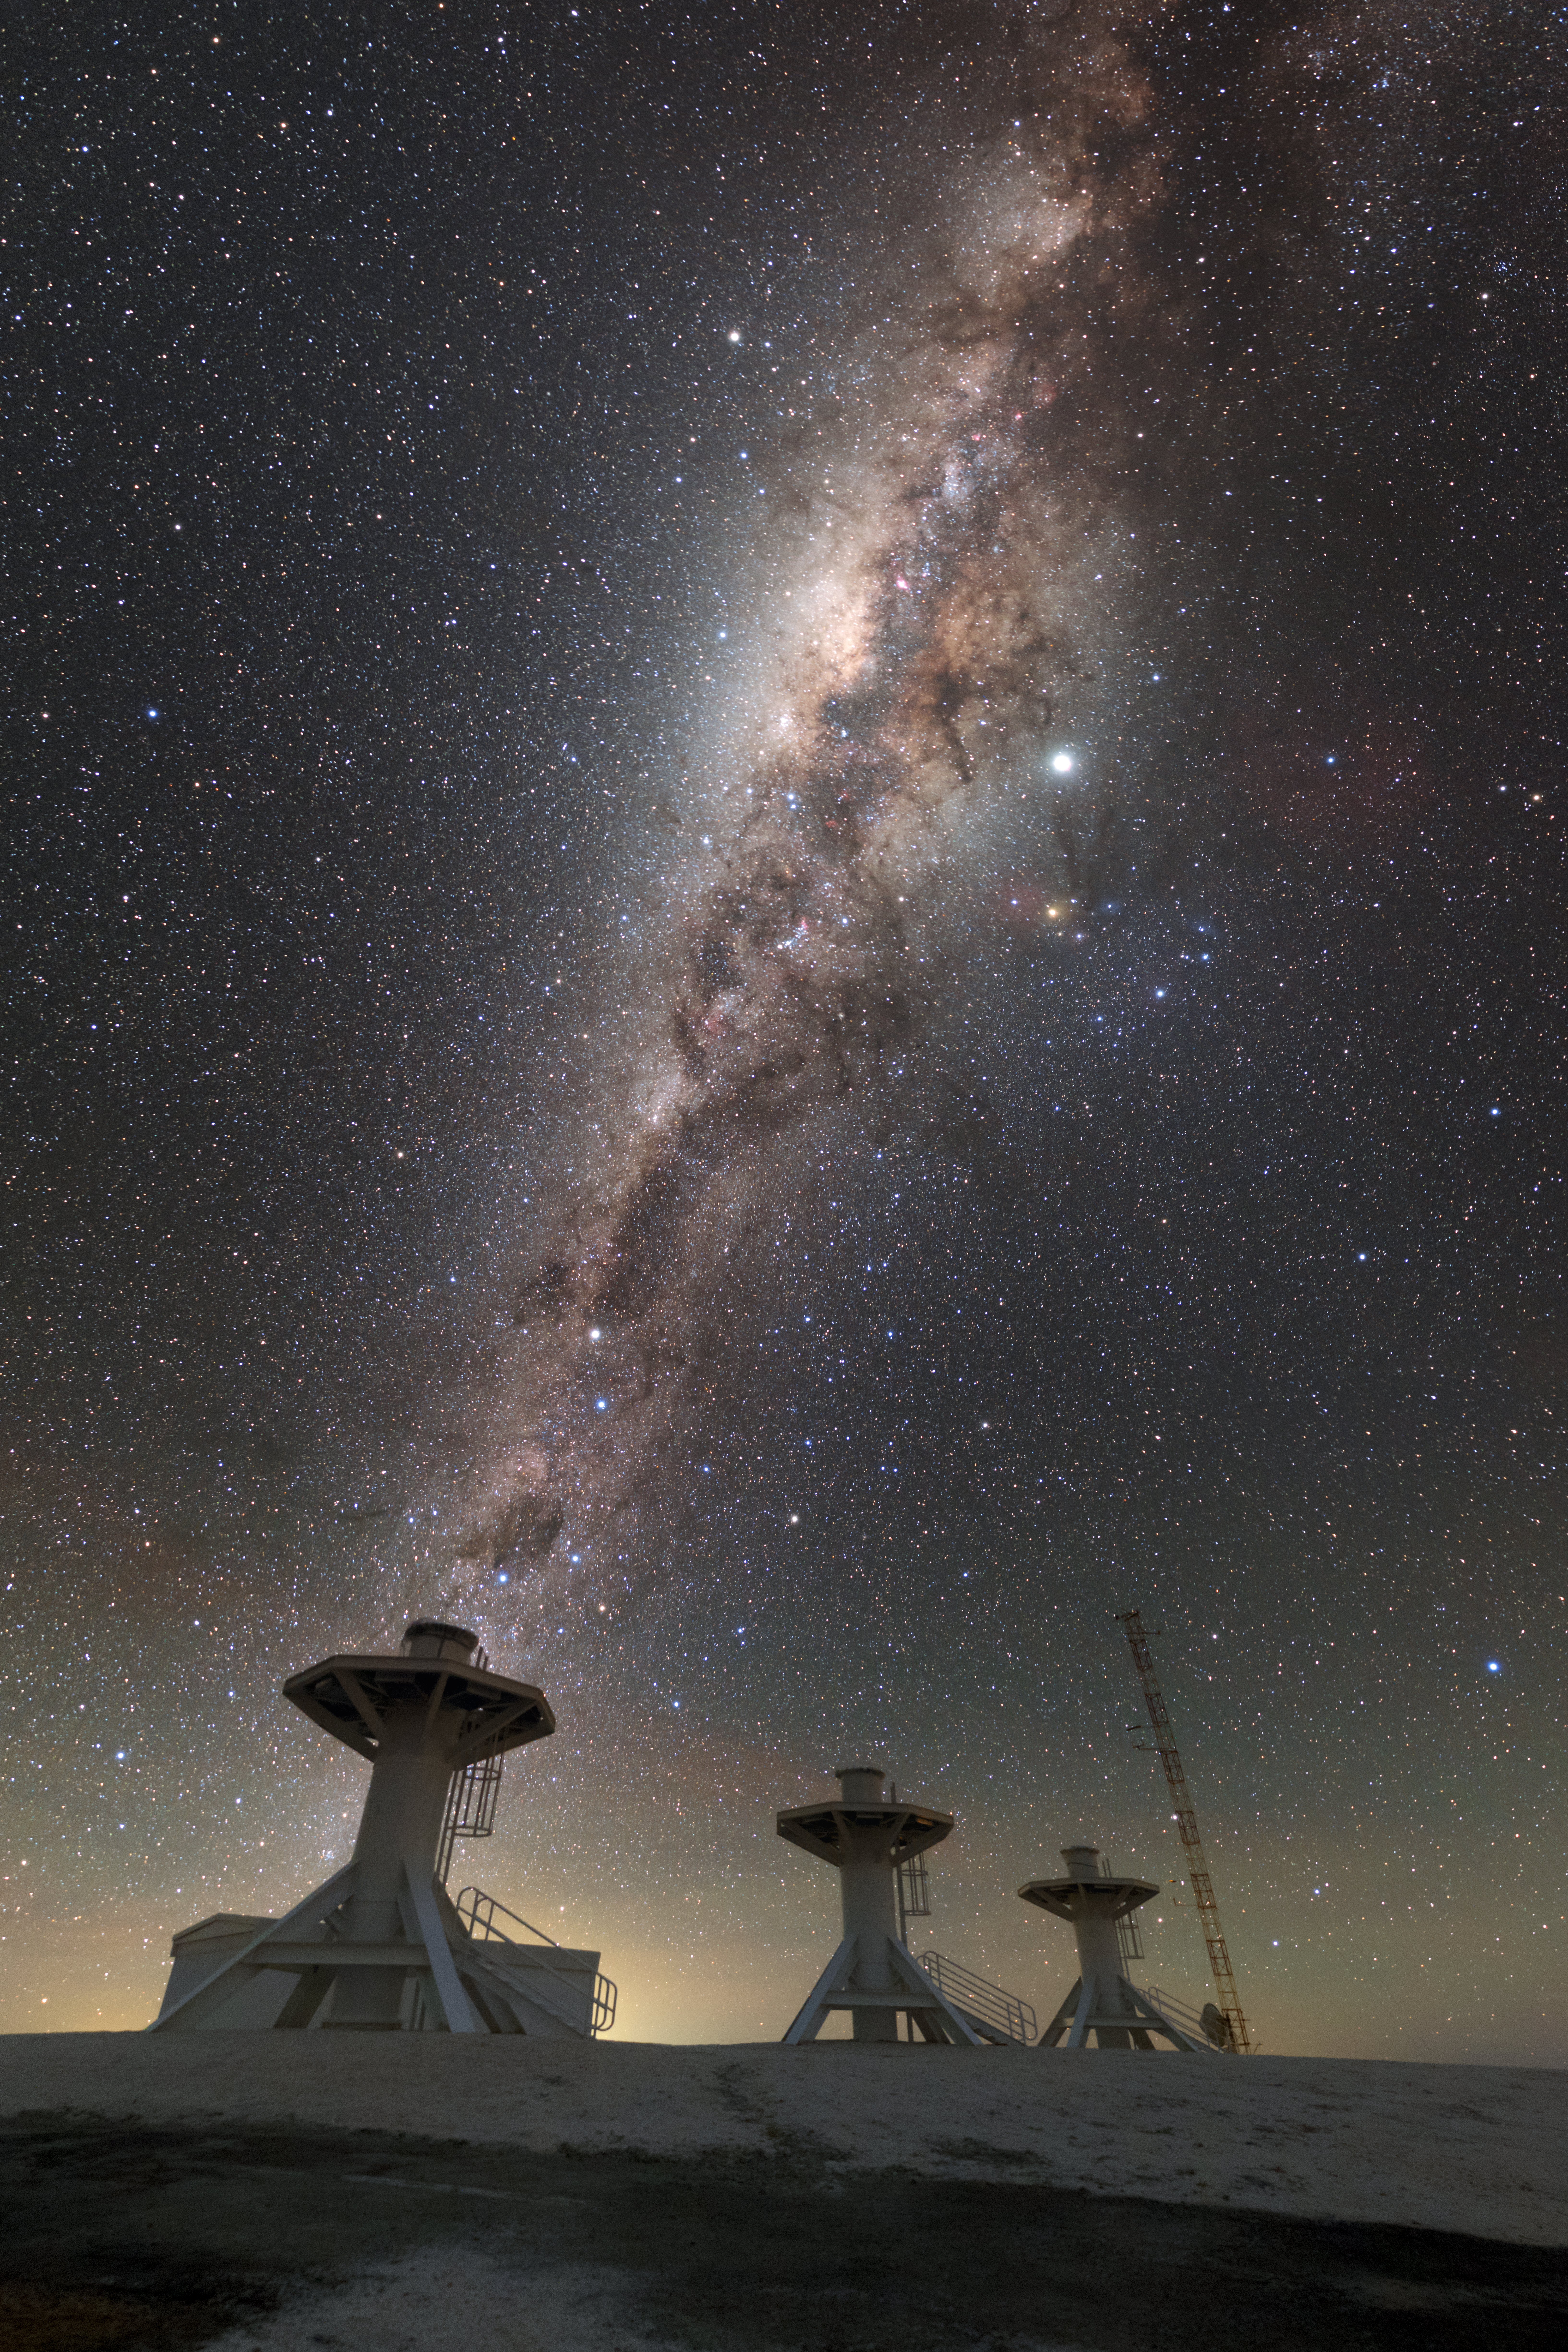

Towers under the Milky Way

This picture shows in the foreground some of the towers supporting the telescopes that compose BlackGEM. In the background, the magnificent southern Milky Way shines in the sky.

Credit: ESO/P. Horálek